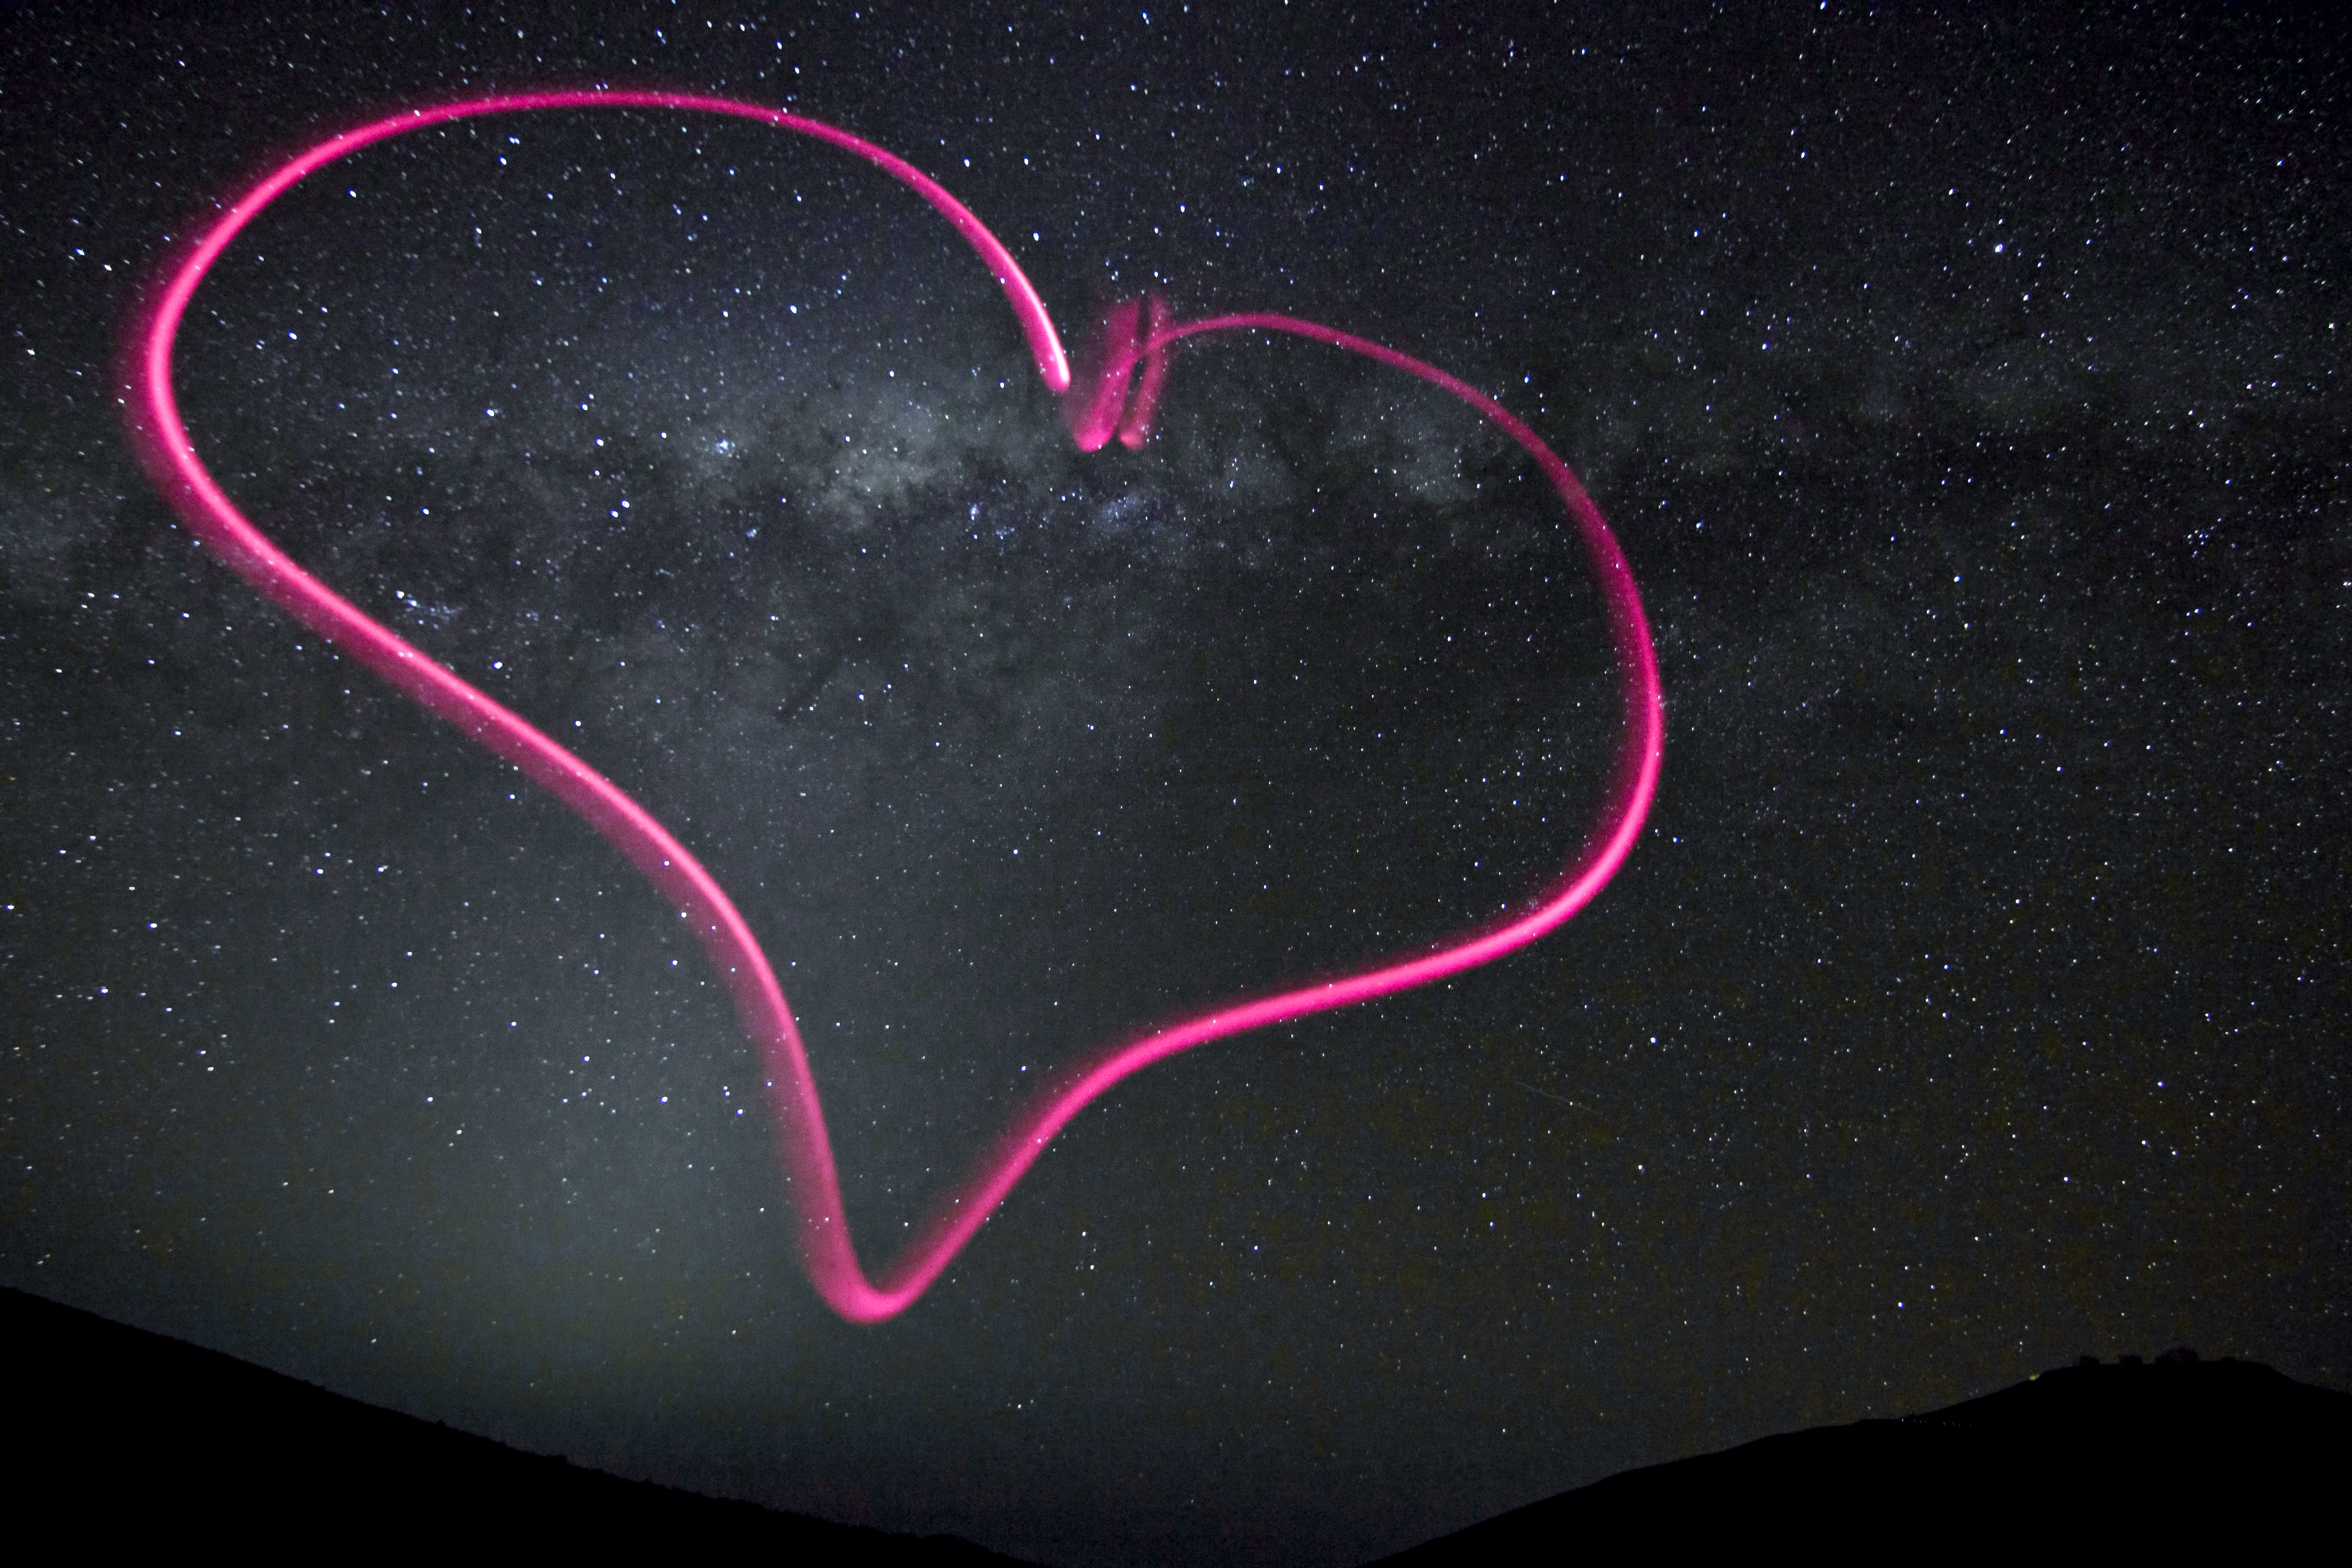

The heart of the Milky Way, for Valentine’s Day

There is a lot to love about astronomy, and — in time for Valentine's Day — photographer Julien Girard offers a "heartfelt” example in this image. A bright pink symbol of love appears to float ethereally against the backdrop of the night sky over ESO's Paranal Observatory in northern Chile. Girard drew the heart in the air by shining a tiny flashlight keychain at the camera during a 25-second exposure with a tripod.

The central region of the Milky Way appears in the middle of the heart, as the plane of our galaxy stretches across the image. The stars of the constellation of Corona Australis (The Southern Crown) form a glittering arc of jewels at the top of the heart's left lobe. The diffuse glow to the left of the heart's lowest point is zodiacal light, caused by the scattering of light from the Sun by dust particles in the Solar System.

On the far right horizon, the 8.2-metre telescopes of the ESO Very Large Telescope (VLT) facility stand out in silhouette atop Cerro Paranal. The lights of a car driving down from the observatory platform can be seen just to the left of the telescopes.

Julien Girard is an ESO astronomer based in Chile, who works at the VLT. He is the instrument scientist for the NACO adaptive optics instrument on the VLT’s Unit Telescope 4. He submitted this photograph to the Your ESO Pictures Flickr group, from where it was picked out as an ESO Picture of the Week.

Credit: ESO/J. Girard (djulik.com)